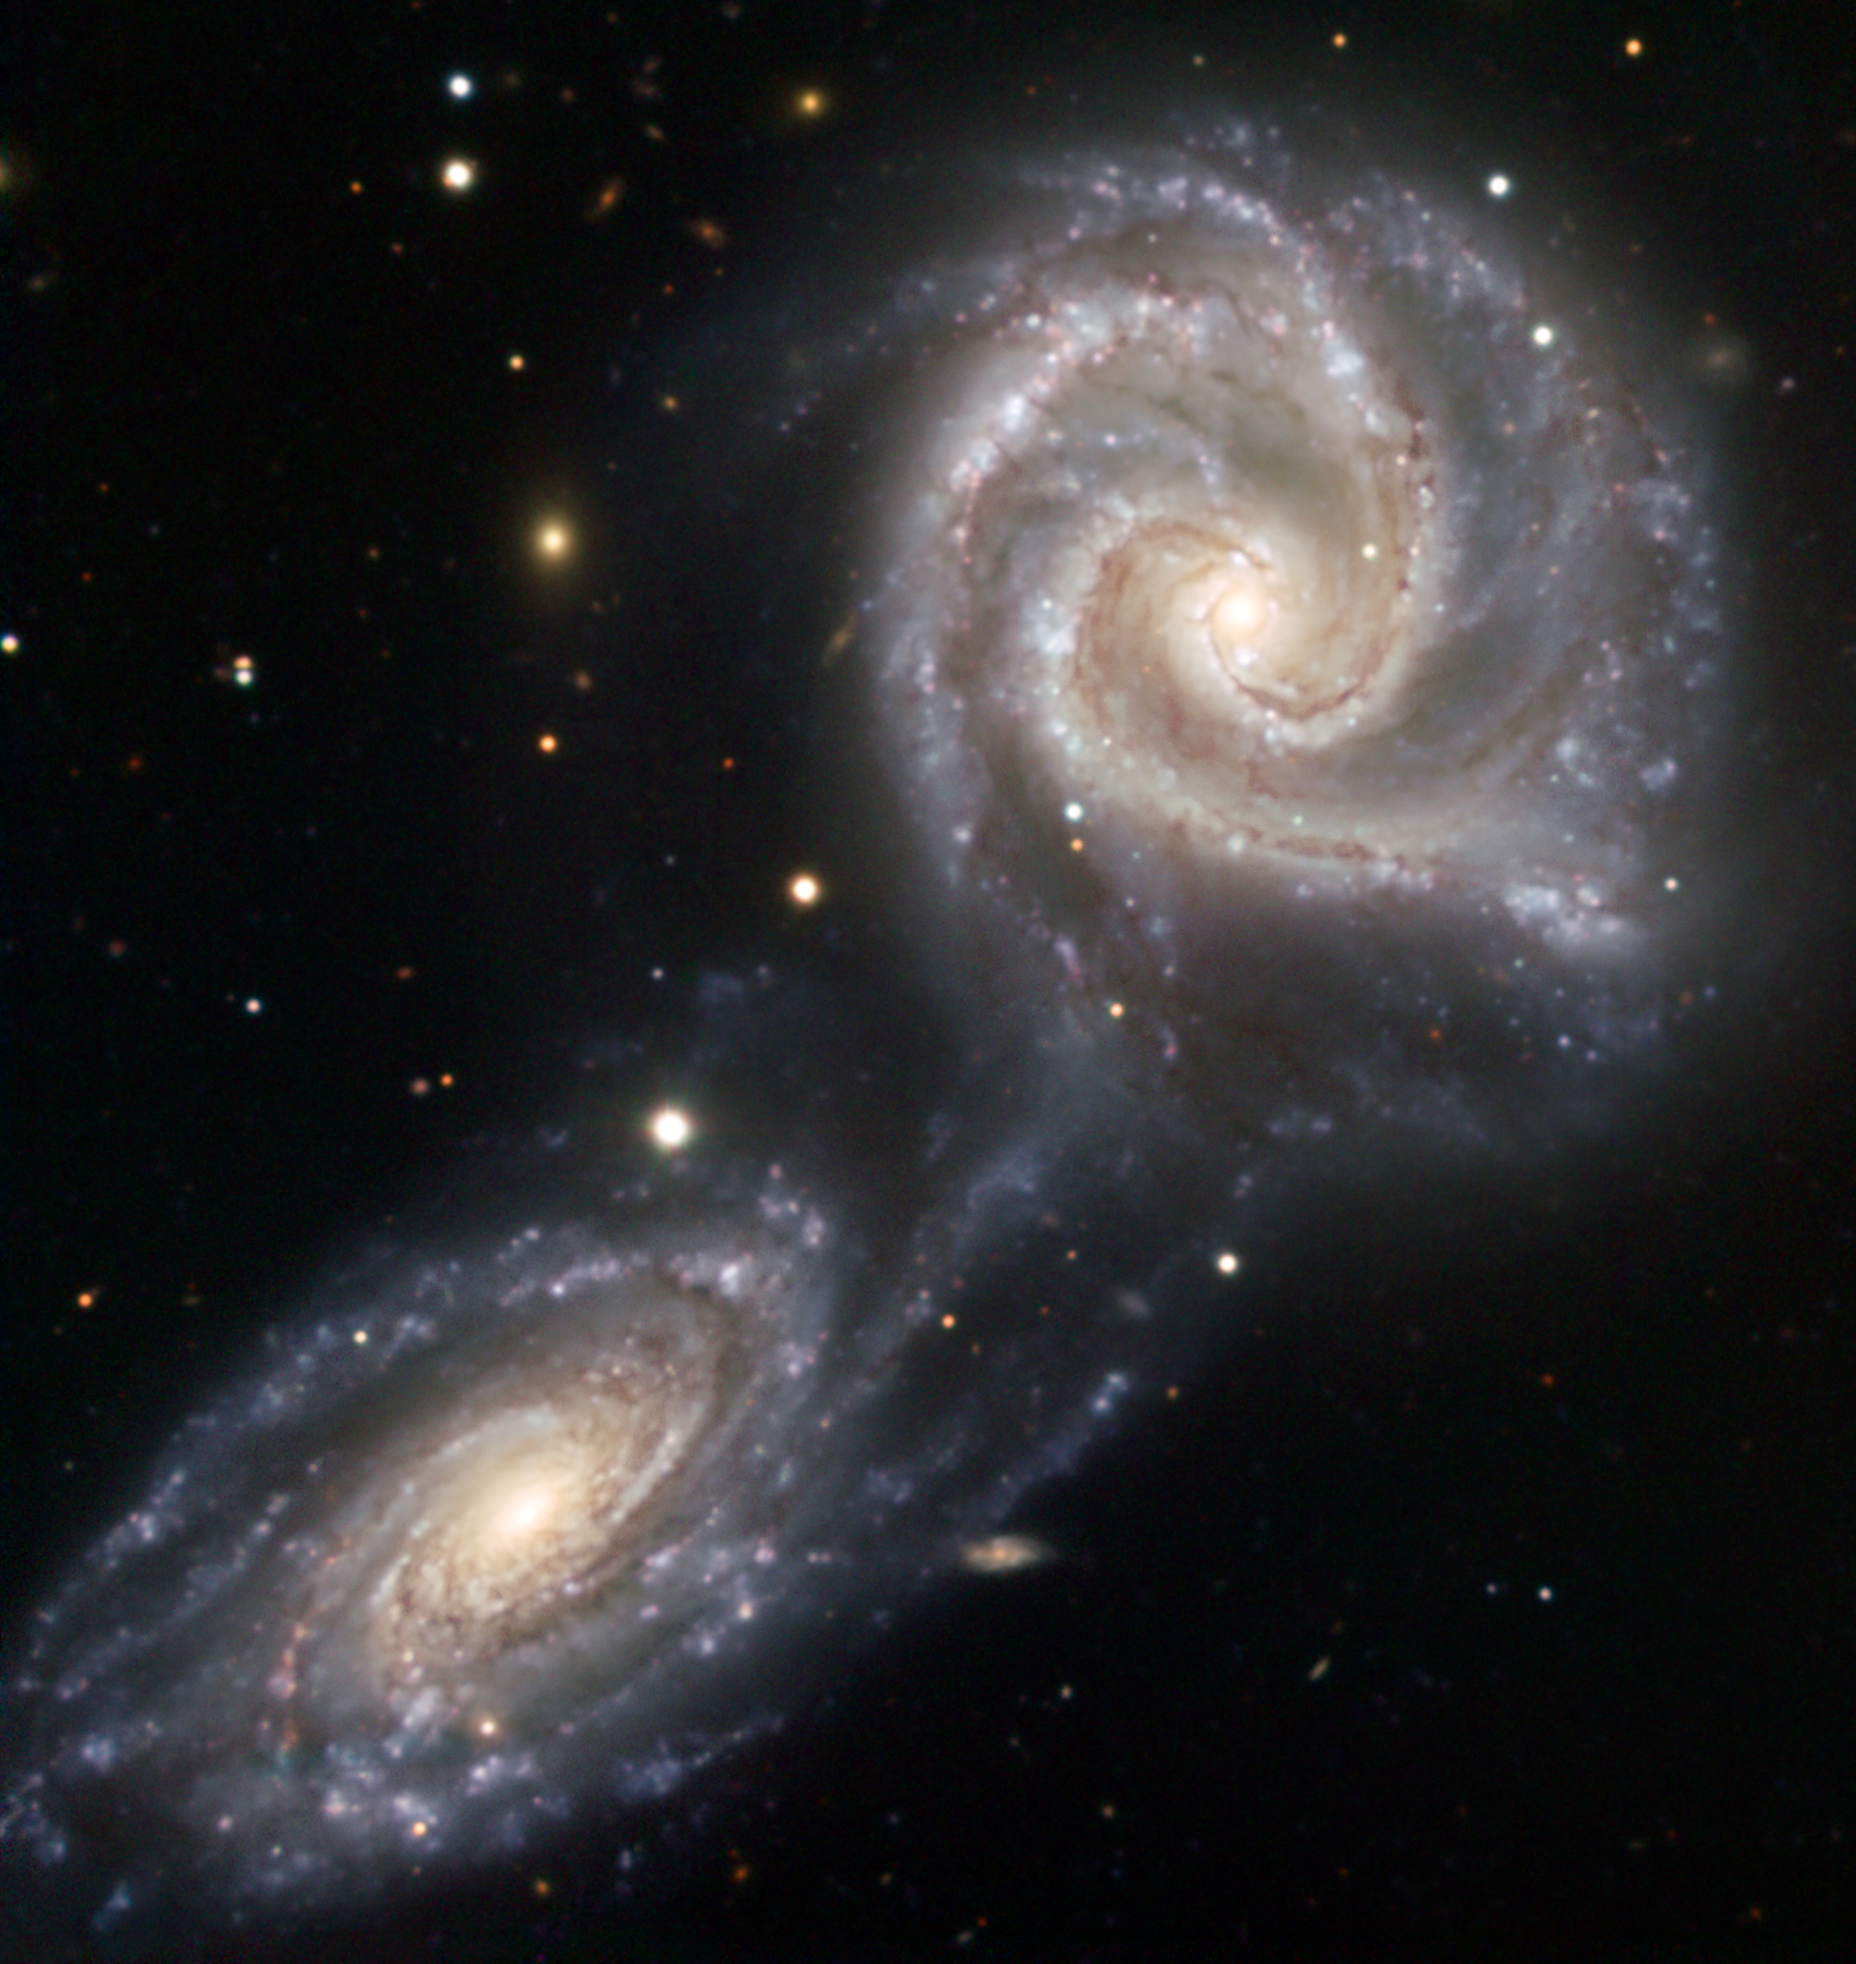

Arp 271 — galaxies drawn together*

NGC 5426 and NGC 5427 are two spiral galaxies of similar sizes engaged in a dramatic dance. It is not certain that this interaction will end in a collision and ultimately a merging of the two galaxies, although the galaxies have already been affected. Together known as Arp 271, this dance will last for tens of millions of years, creating new stars as a result of the mutual gravitational attraction between the galaxies, a pull seen in the bridge of stars already connecting the two. Located 90 million light-years away towards the constellation of Virgo (the Virgin), the Arp 271 pair is about 130 000 light-years across. It was originally discovered in 1785 by William Herschel. Quite possibly, our own Milky Way will undergo a similar collision in about five billion years with the neighbouring Andromeda galaxy, which is now located about 2.6 million light-years away from the Milky Way.

This image was taken with the EFOSC instrument, attached to the 3.58-metre New Technology Telescope at ESO's La Silla Observatory in Chile. The data were acquired through three different filters (B, V, and R) for a total exposure time of 4440 seconds. The field of view is about 4 arcminutes.

Credit: ESO